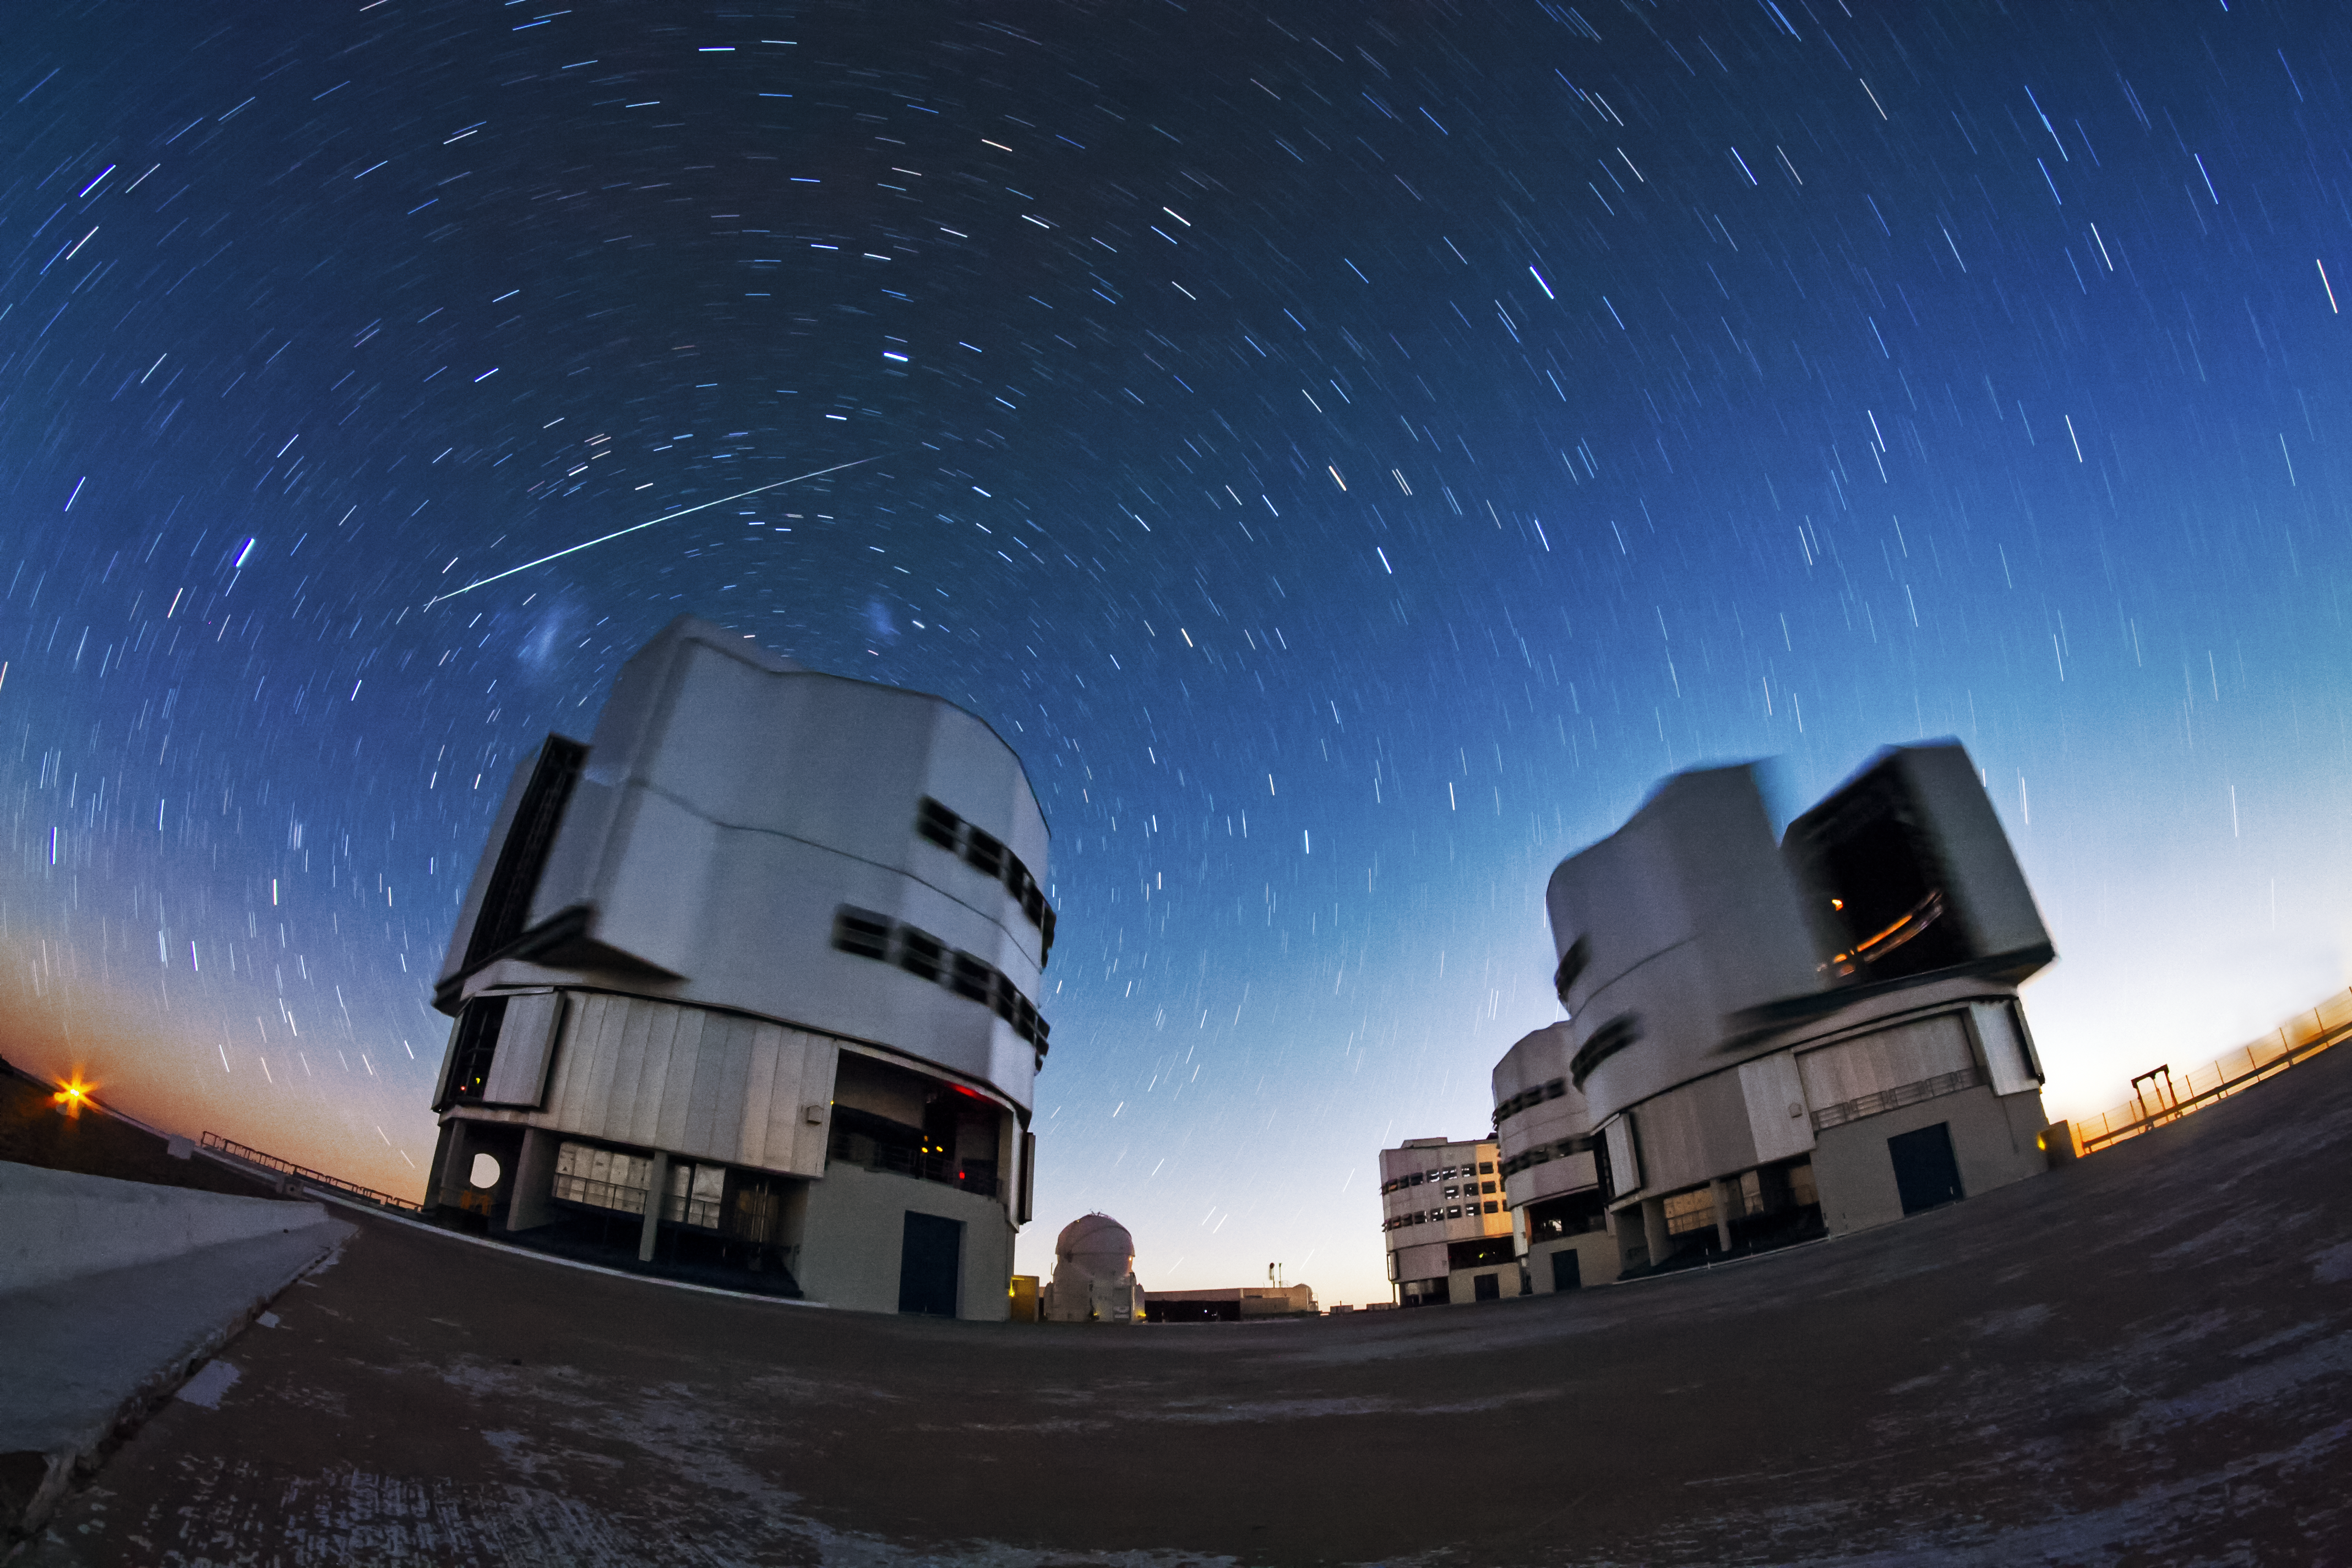

Fish-eye vortex over VLT

The stars appear to spin about the dome of one of the VLT's telescopes in this image, as a meteor streaks across the scene, adding a little drama.

Credit: A. Tudorica/ESO